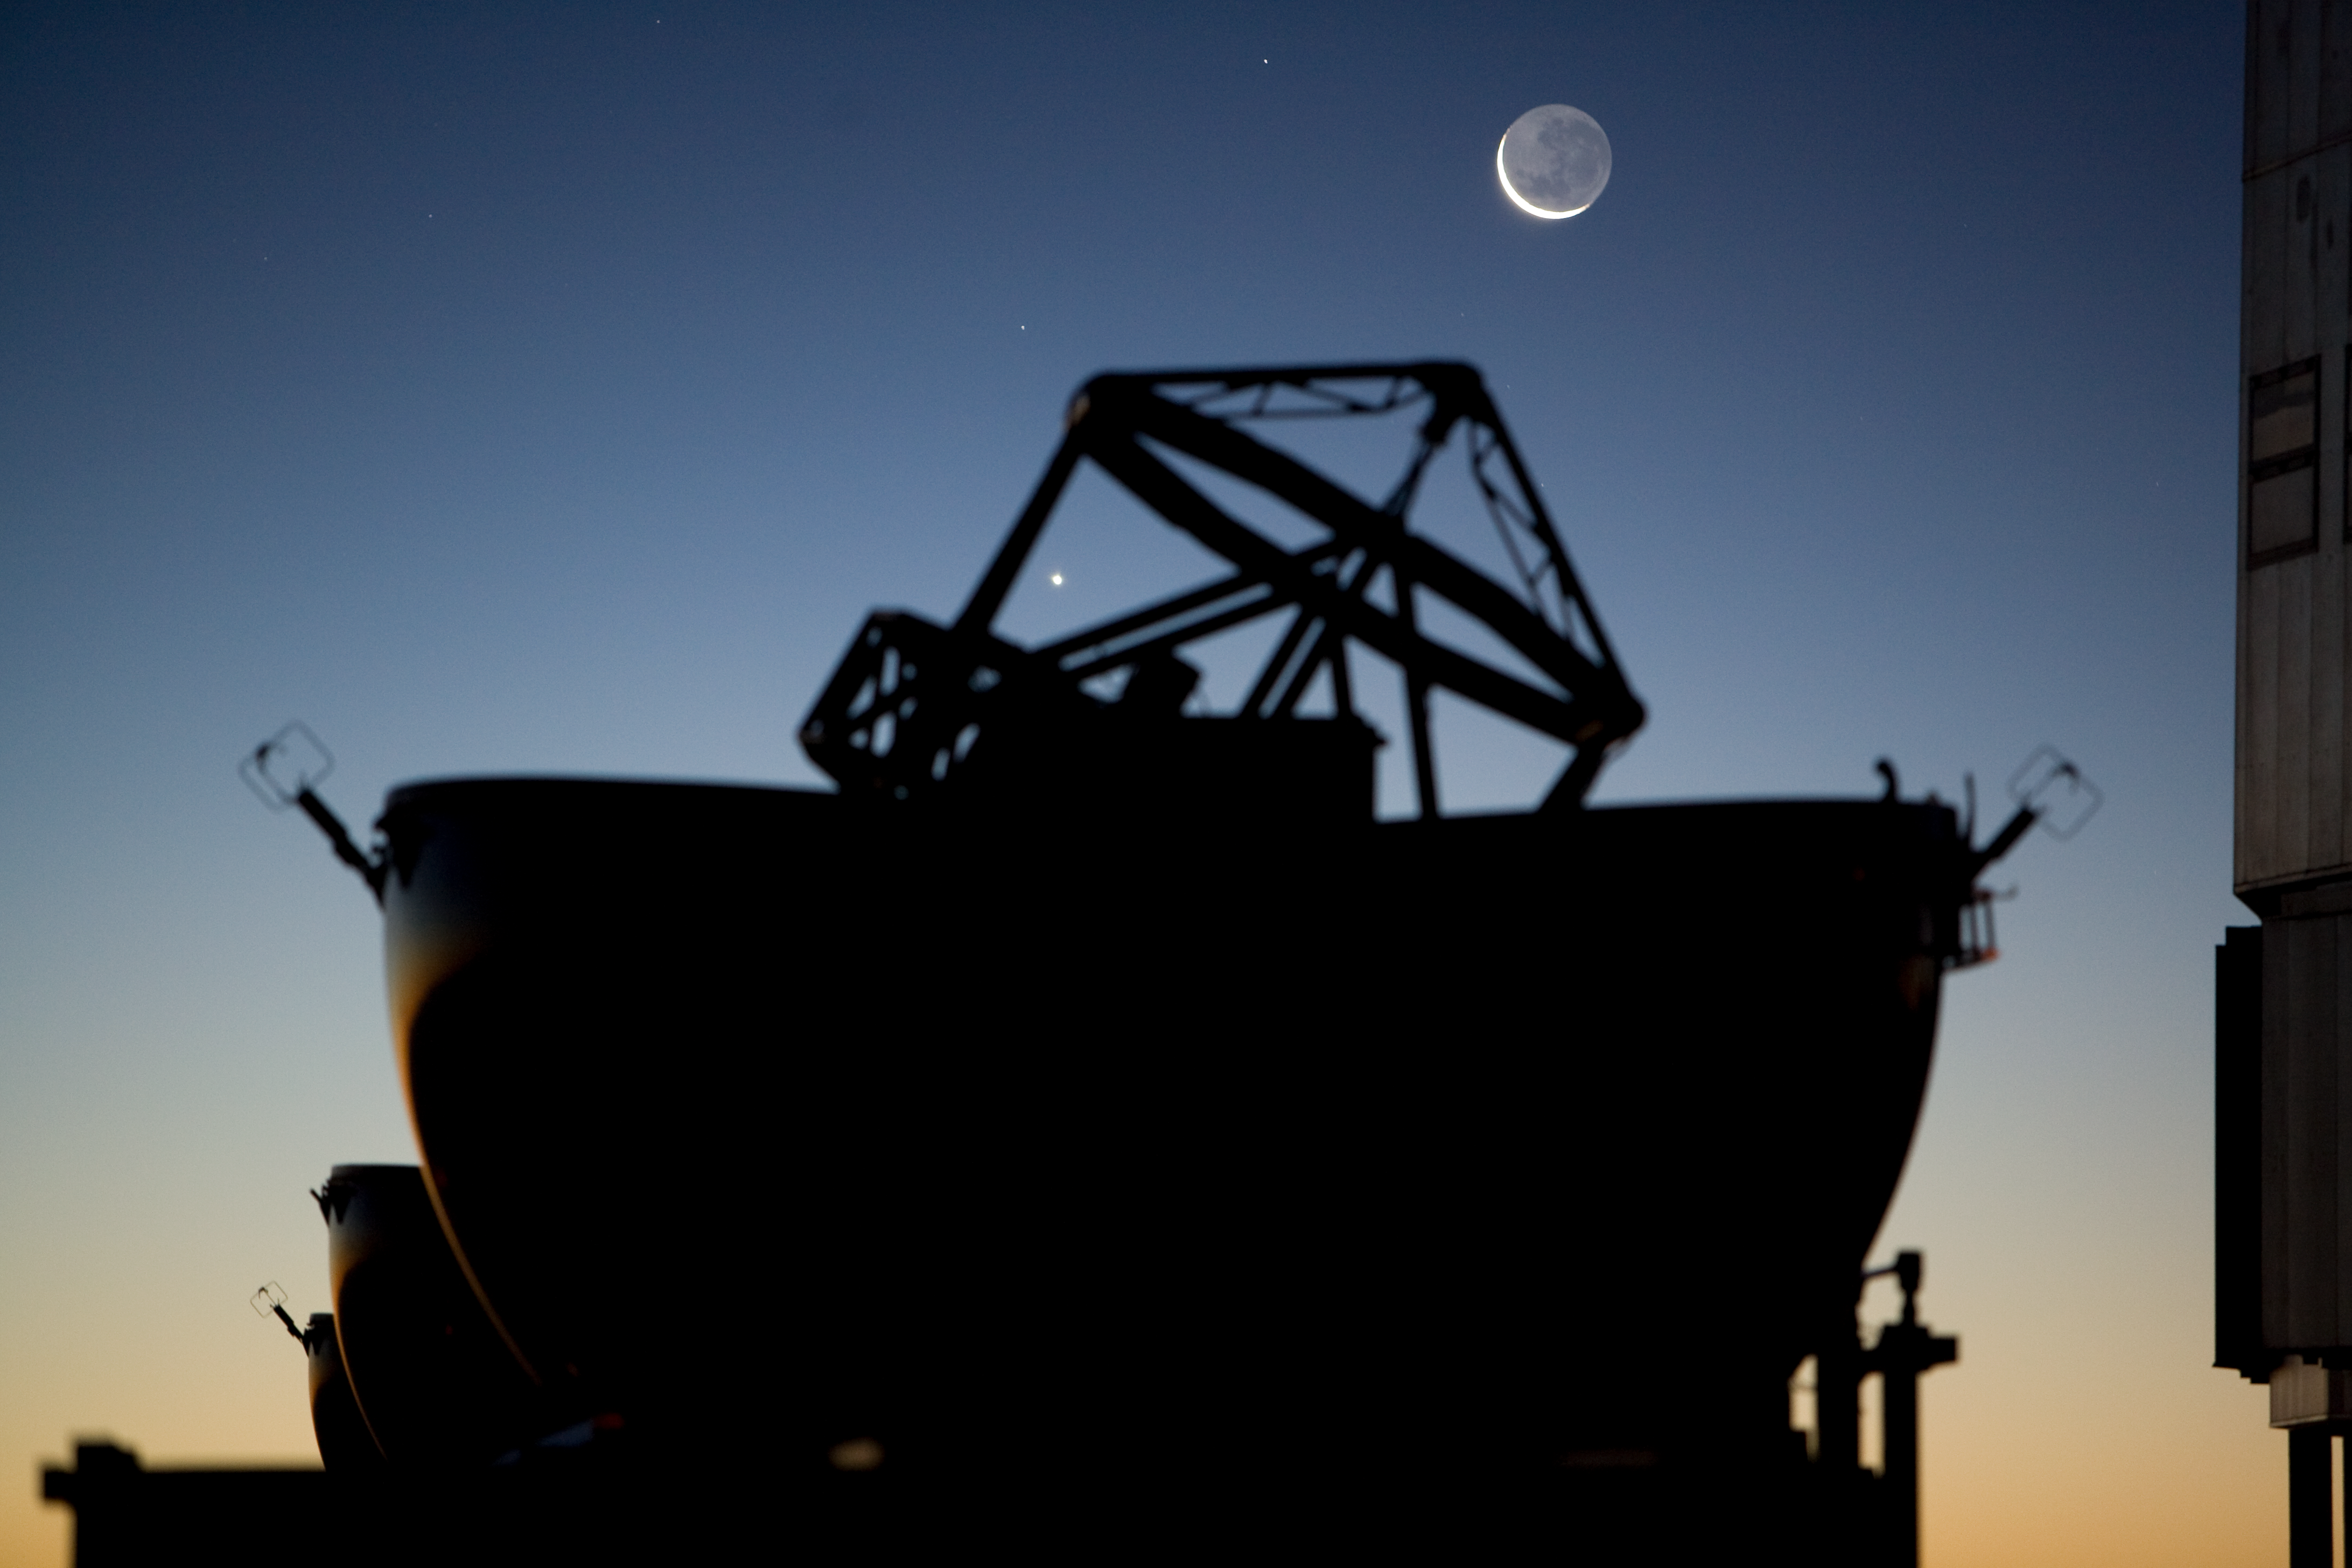

The Moon over one VLT Auxiliary Telescope

The Moon over one of the four VLTI's 1.8-m Auxiliary Telescopes at Paranal.

Credit: ESO/H.H.Heyer